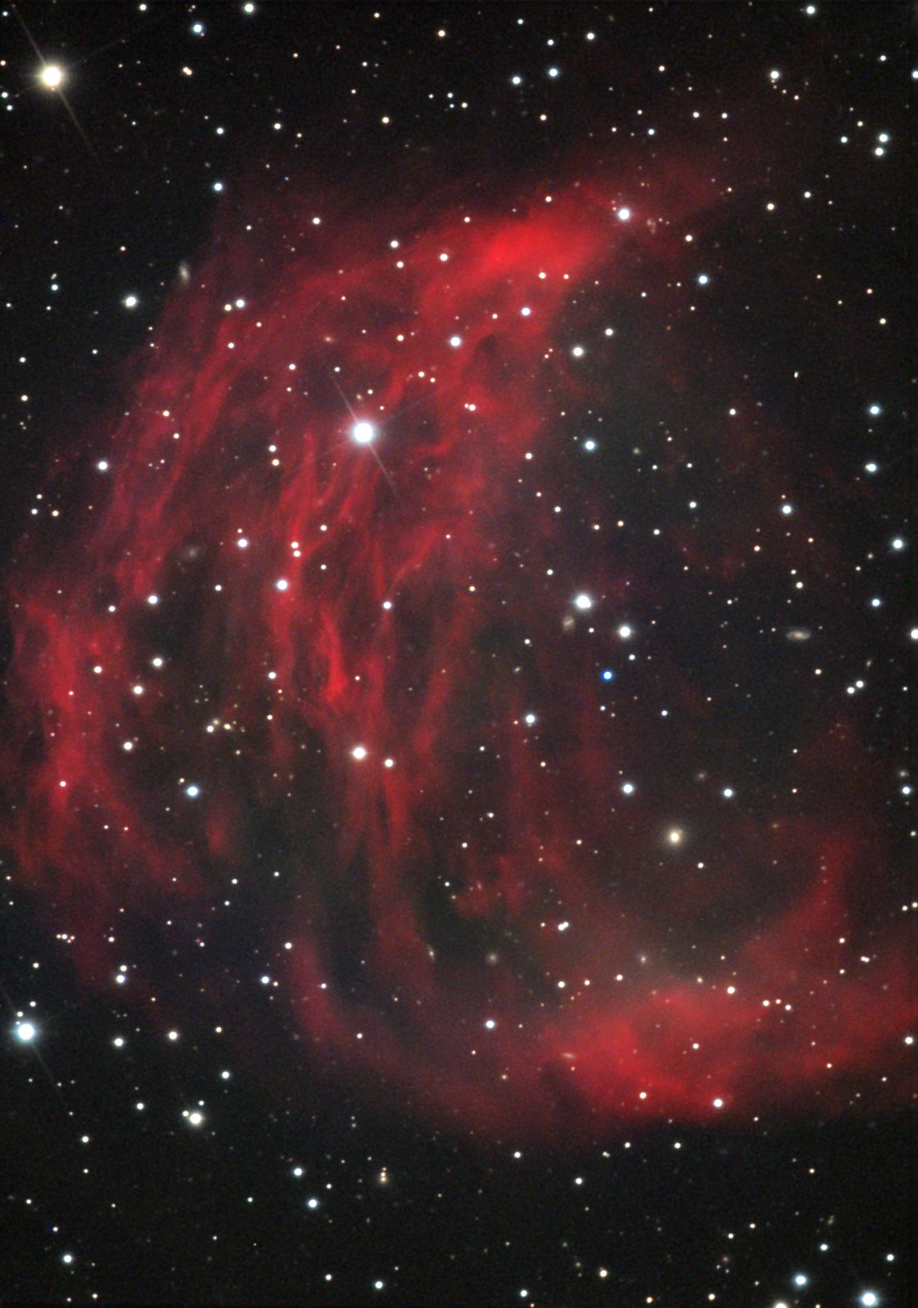

PK205+14.1: The Medusa Nebula

The Medusa Nebula is a very ancient planetary nebula in the constellation of Gemini. Note that the inner bubble still has hints of blue and green structure, indicating that the central star (the slightly bluish one to the right of center) is still hot and makes the gas fluoresce.

This image was taken as part of Advanced Observing Program (AOP) program at Kitt Peak Visitor Center during 2014.

Credit: KPNO/NOIRLab/NSF/AURA/Al and Andy Ferayorni/Adam Block